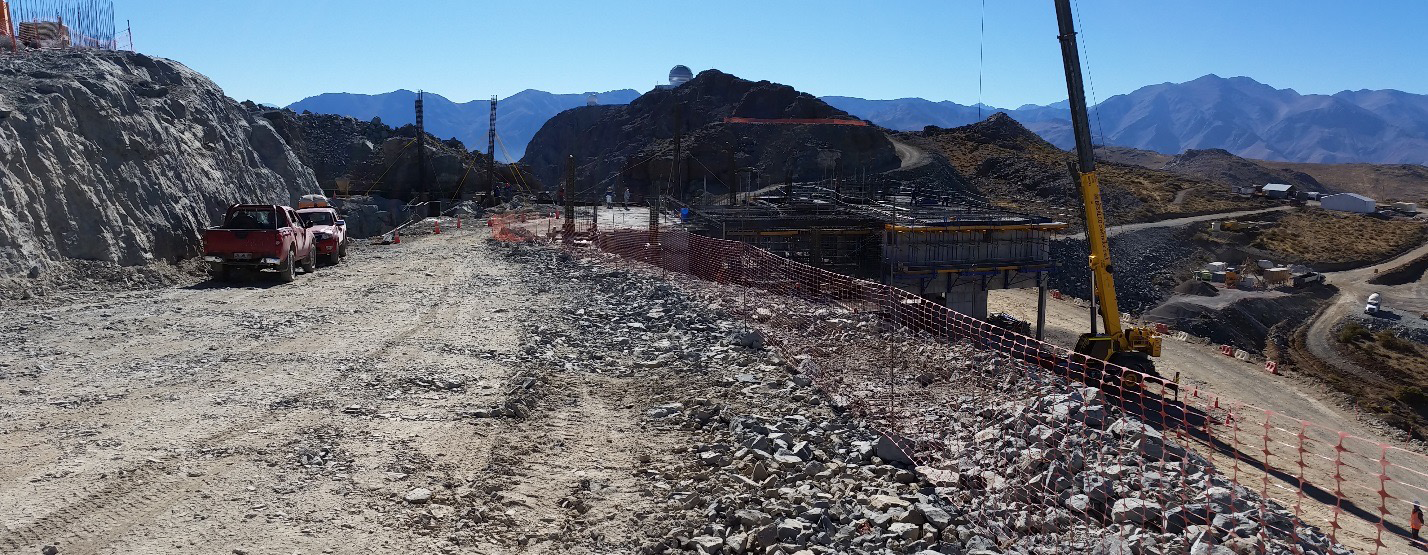

Work on the expansion of the access ramp.

Work on the expansion of the access ramp.

Credit: Rubin Observatory/NSF/AURA